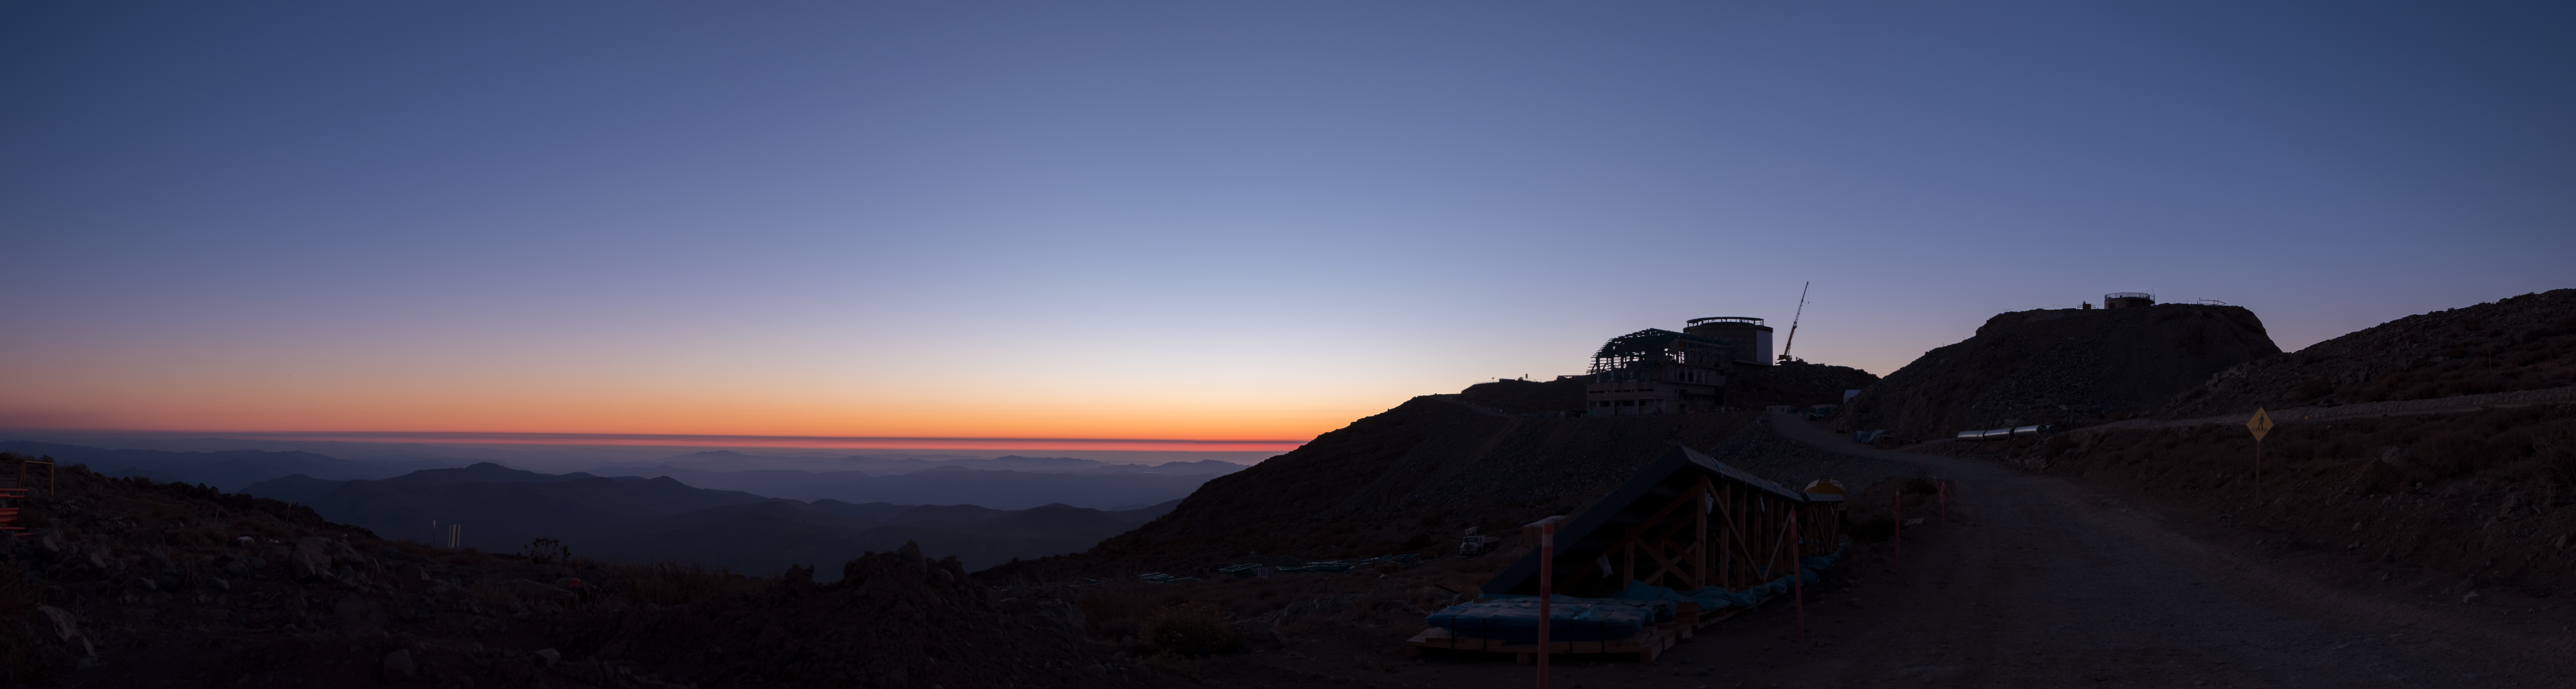

Summit Multimedia Visit 2017

In March 2017 a multimedia team visited Cerro Pachón to document LSST Facility construction. More details are at https://www.lsst.org/news/cerro-pach%C3%B3n-goes-hollywood.

Credit: M. Park/Inigo Films/Rubin Observatory/ NSF/ AURA